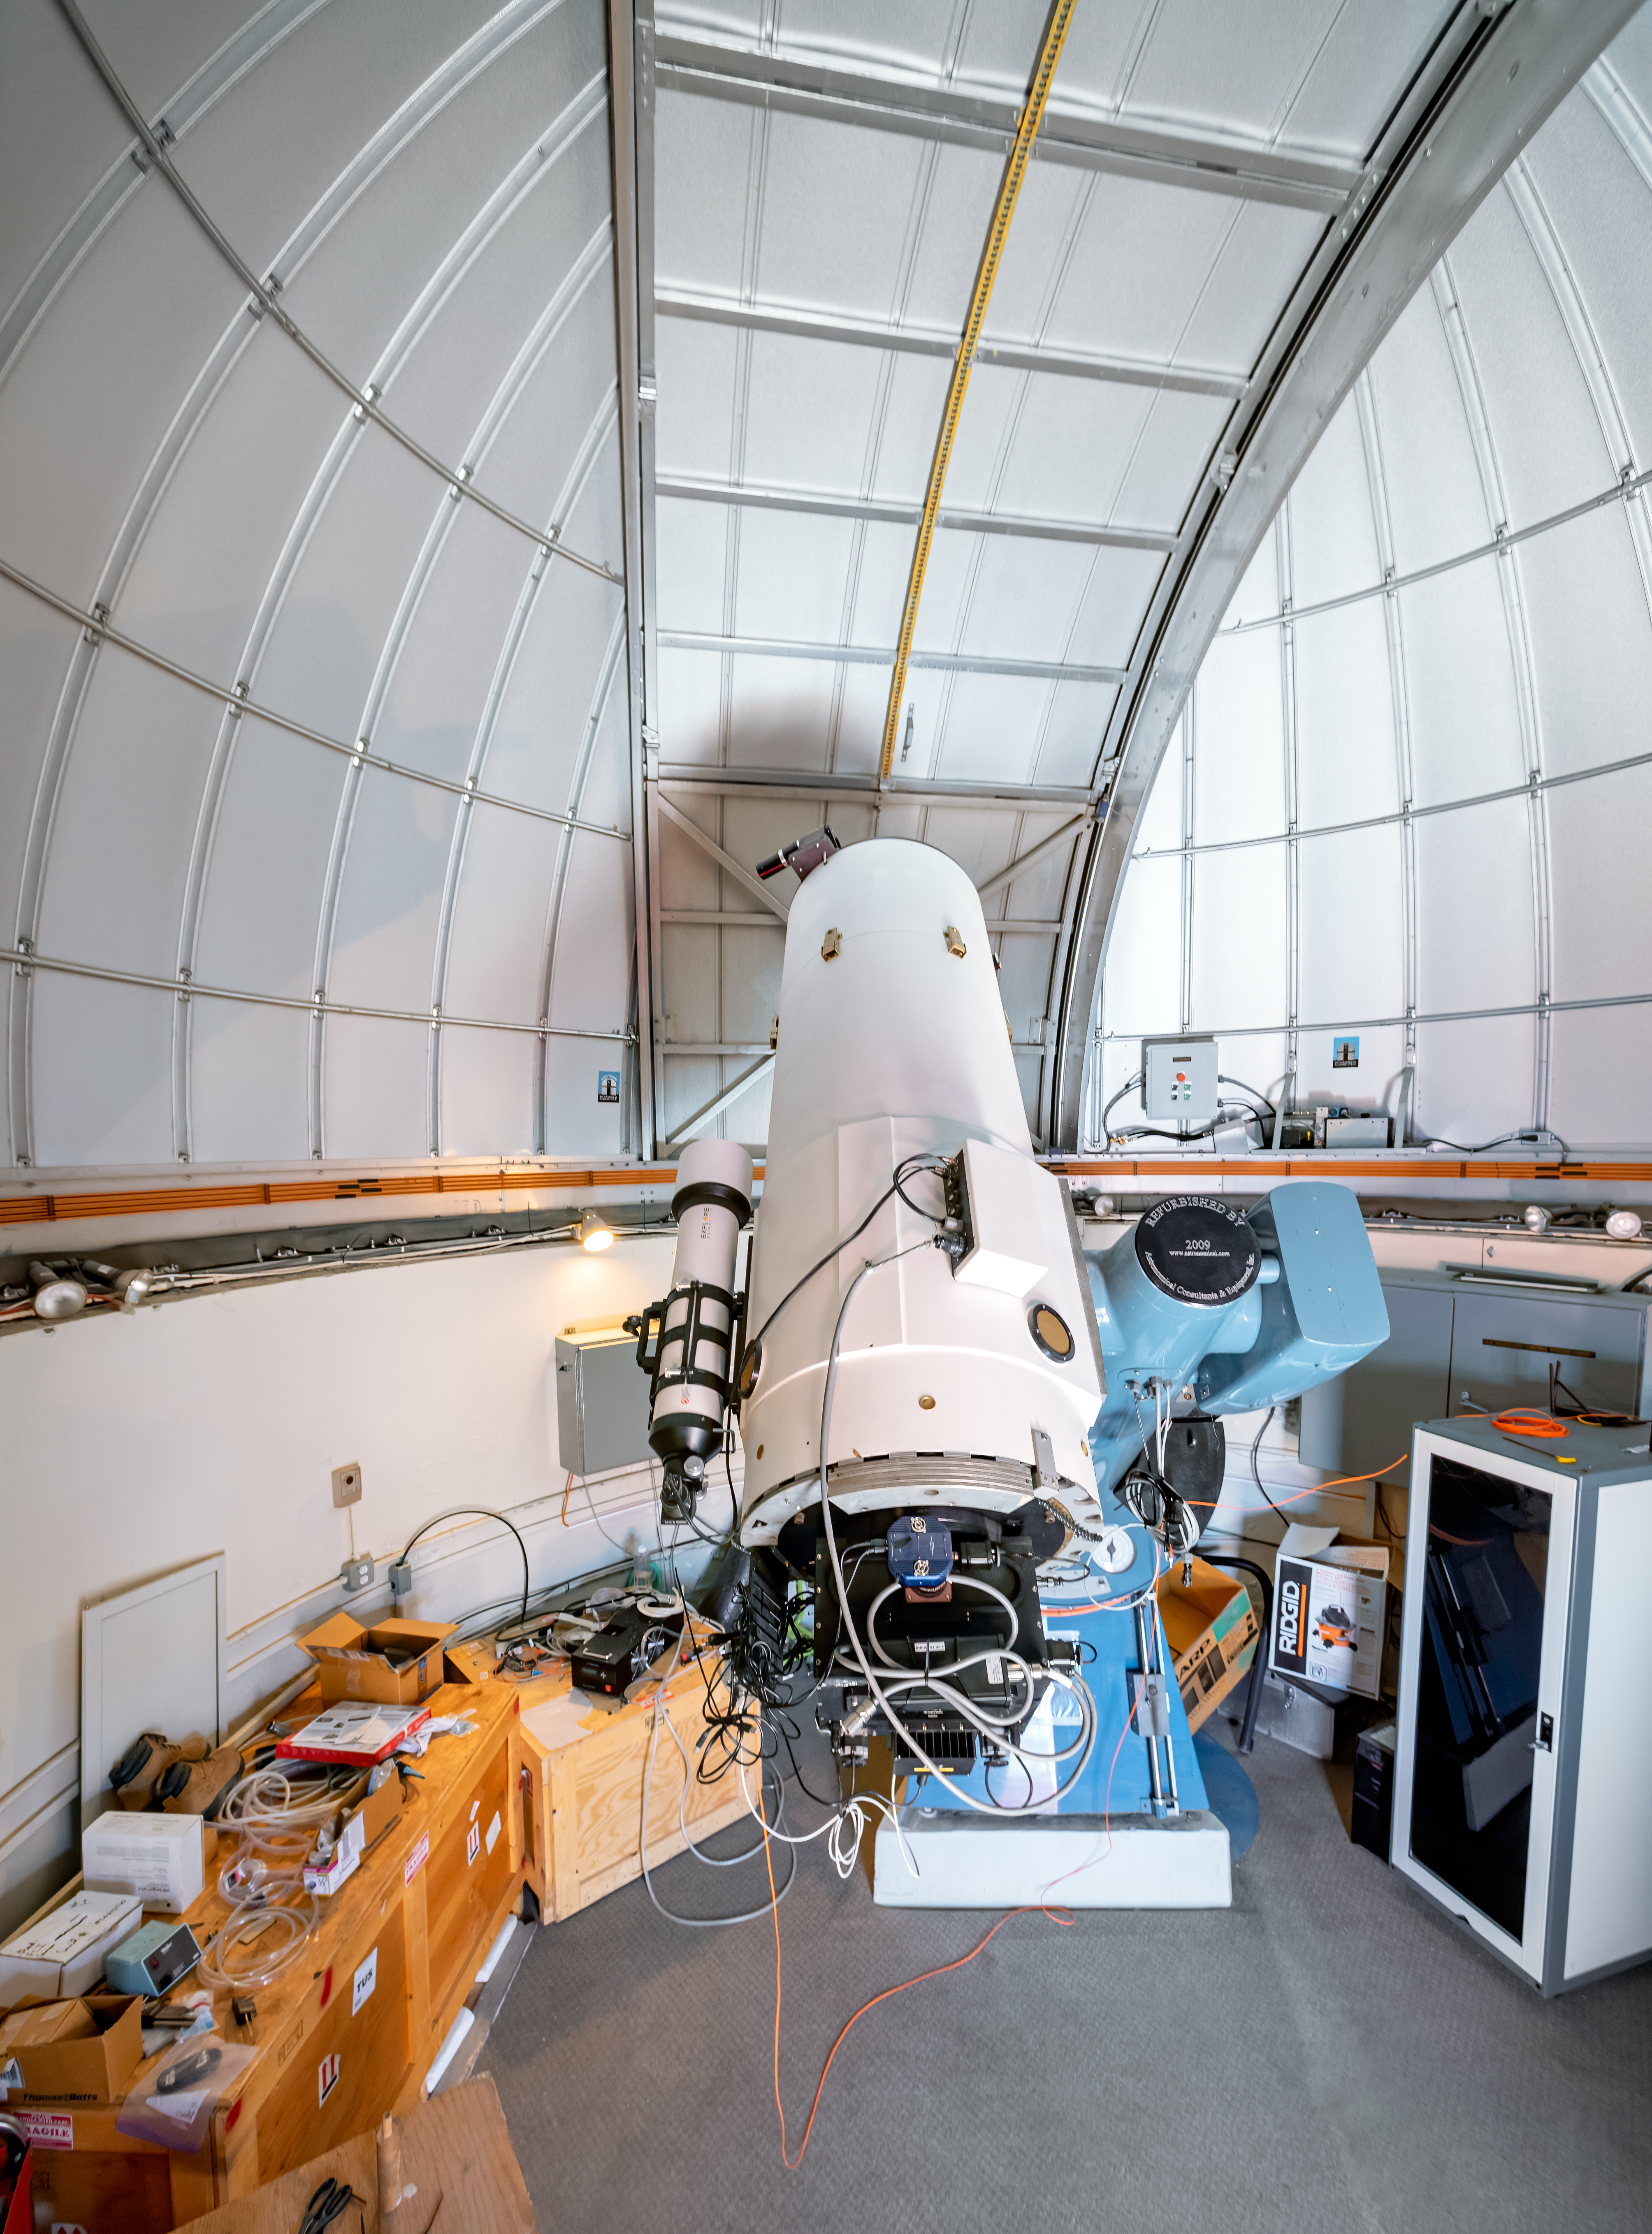

SARA Cerro Tololo Telescope

The Southeastern Association for Research in Astronomy (SARA) consortium operates the 0.6-meter SARA Cerro Tololo Telescope, shown here.

Credit: CTIO/NOIRLab/NSF/AURA